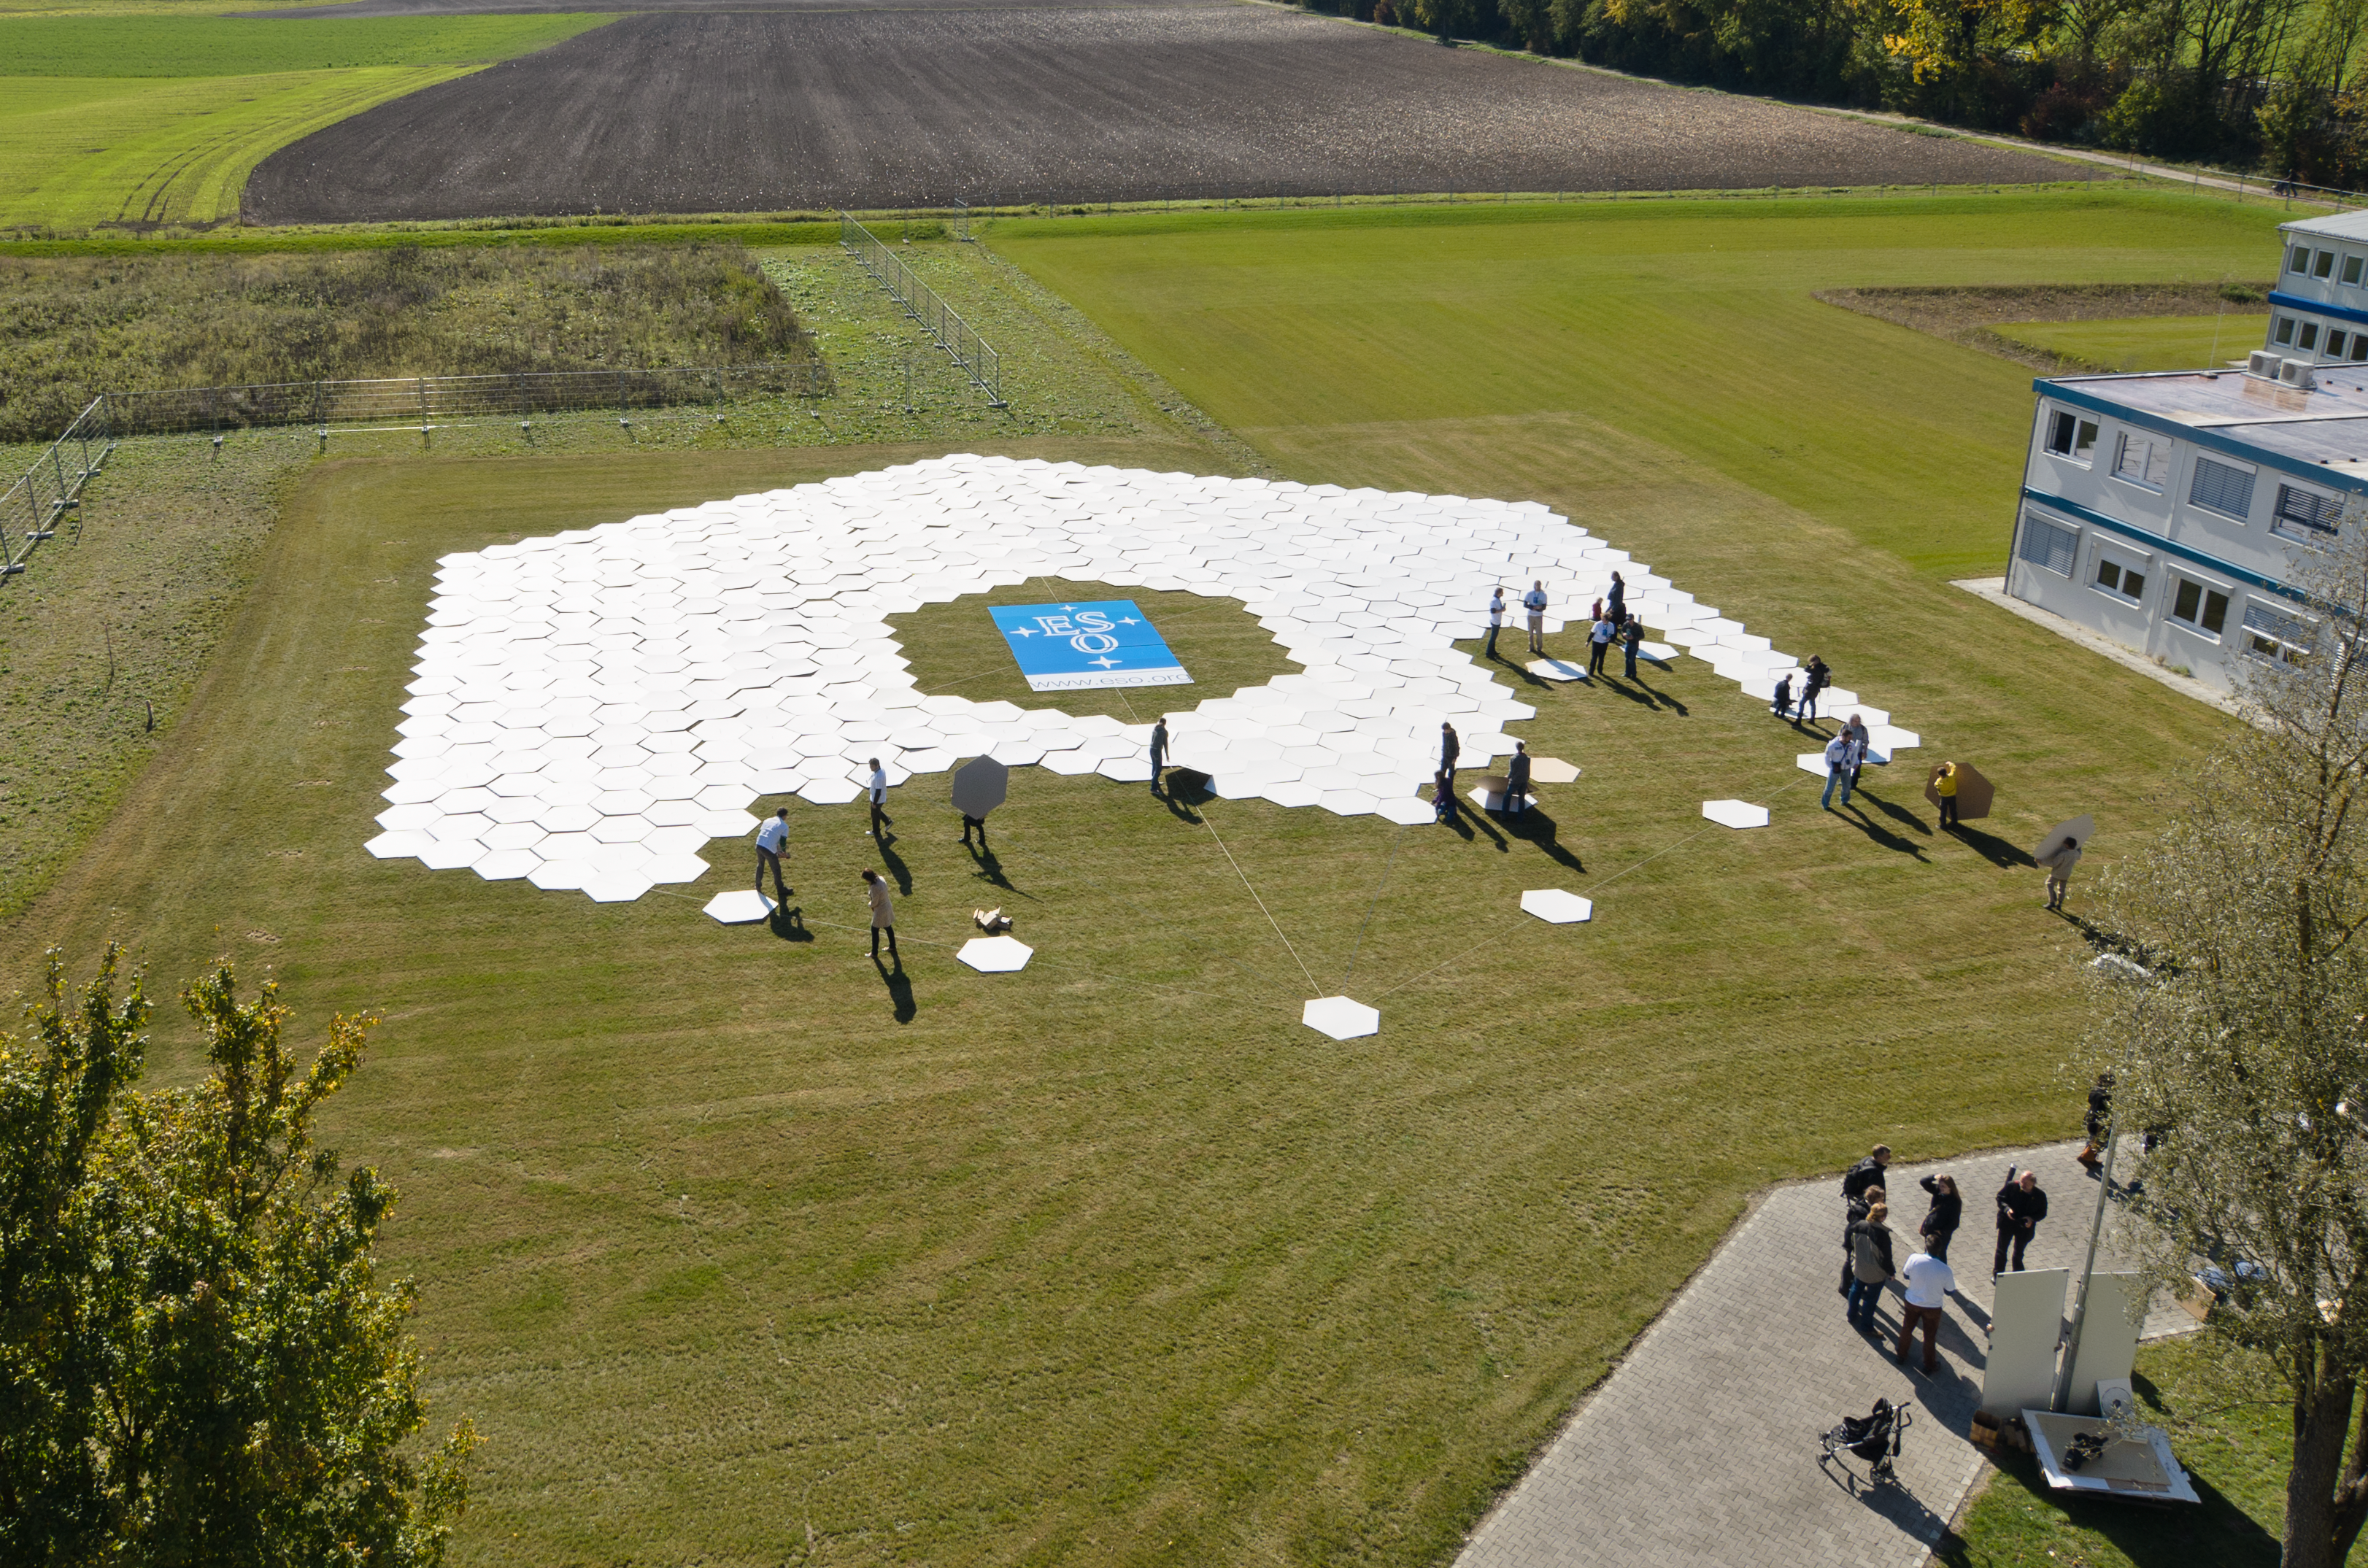

Full-size mock-up of the E-ELT mirror

This full-size replica of the mirror was built by participants at ESO’s Open House Day 2011 in Garching bei München. The full-size mock-up was made of 798 cardboard hexagons, each around 1.4 metres across, and it measured 39.3 metres across, occupying an area of nearly 1000 square metres. The E-ELT will be the largest optical/infrared telescope in the world.

Credit: ESO